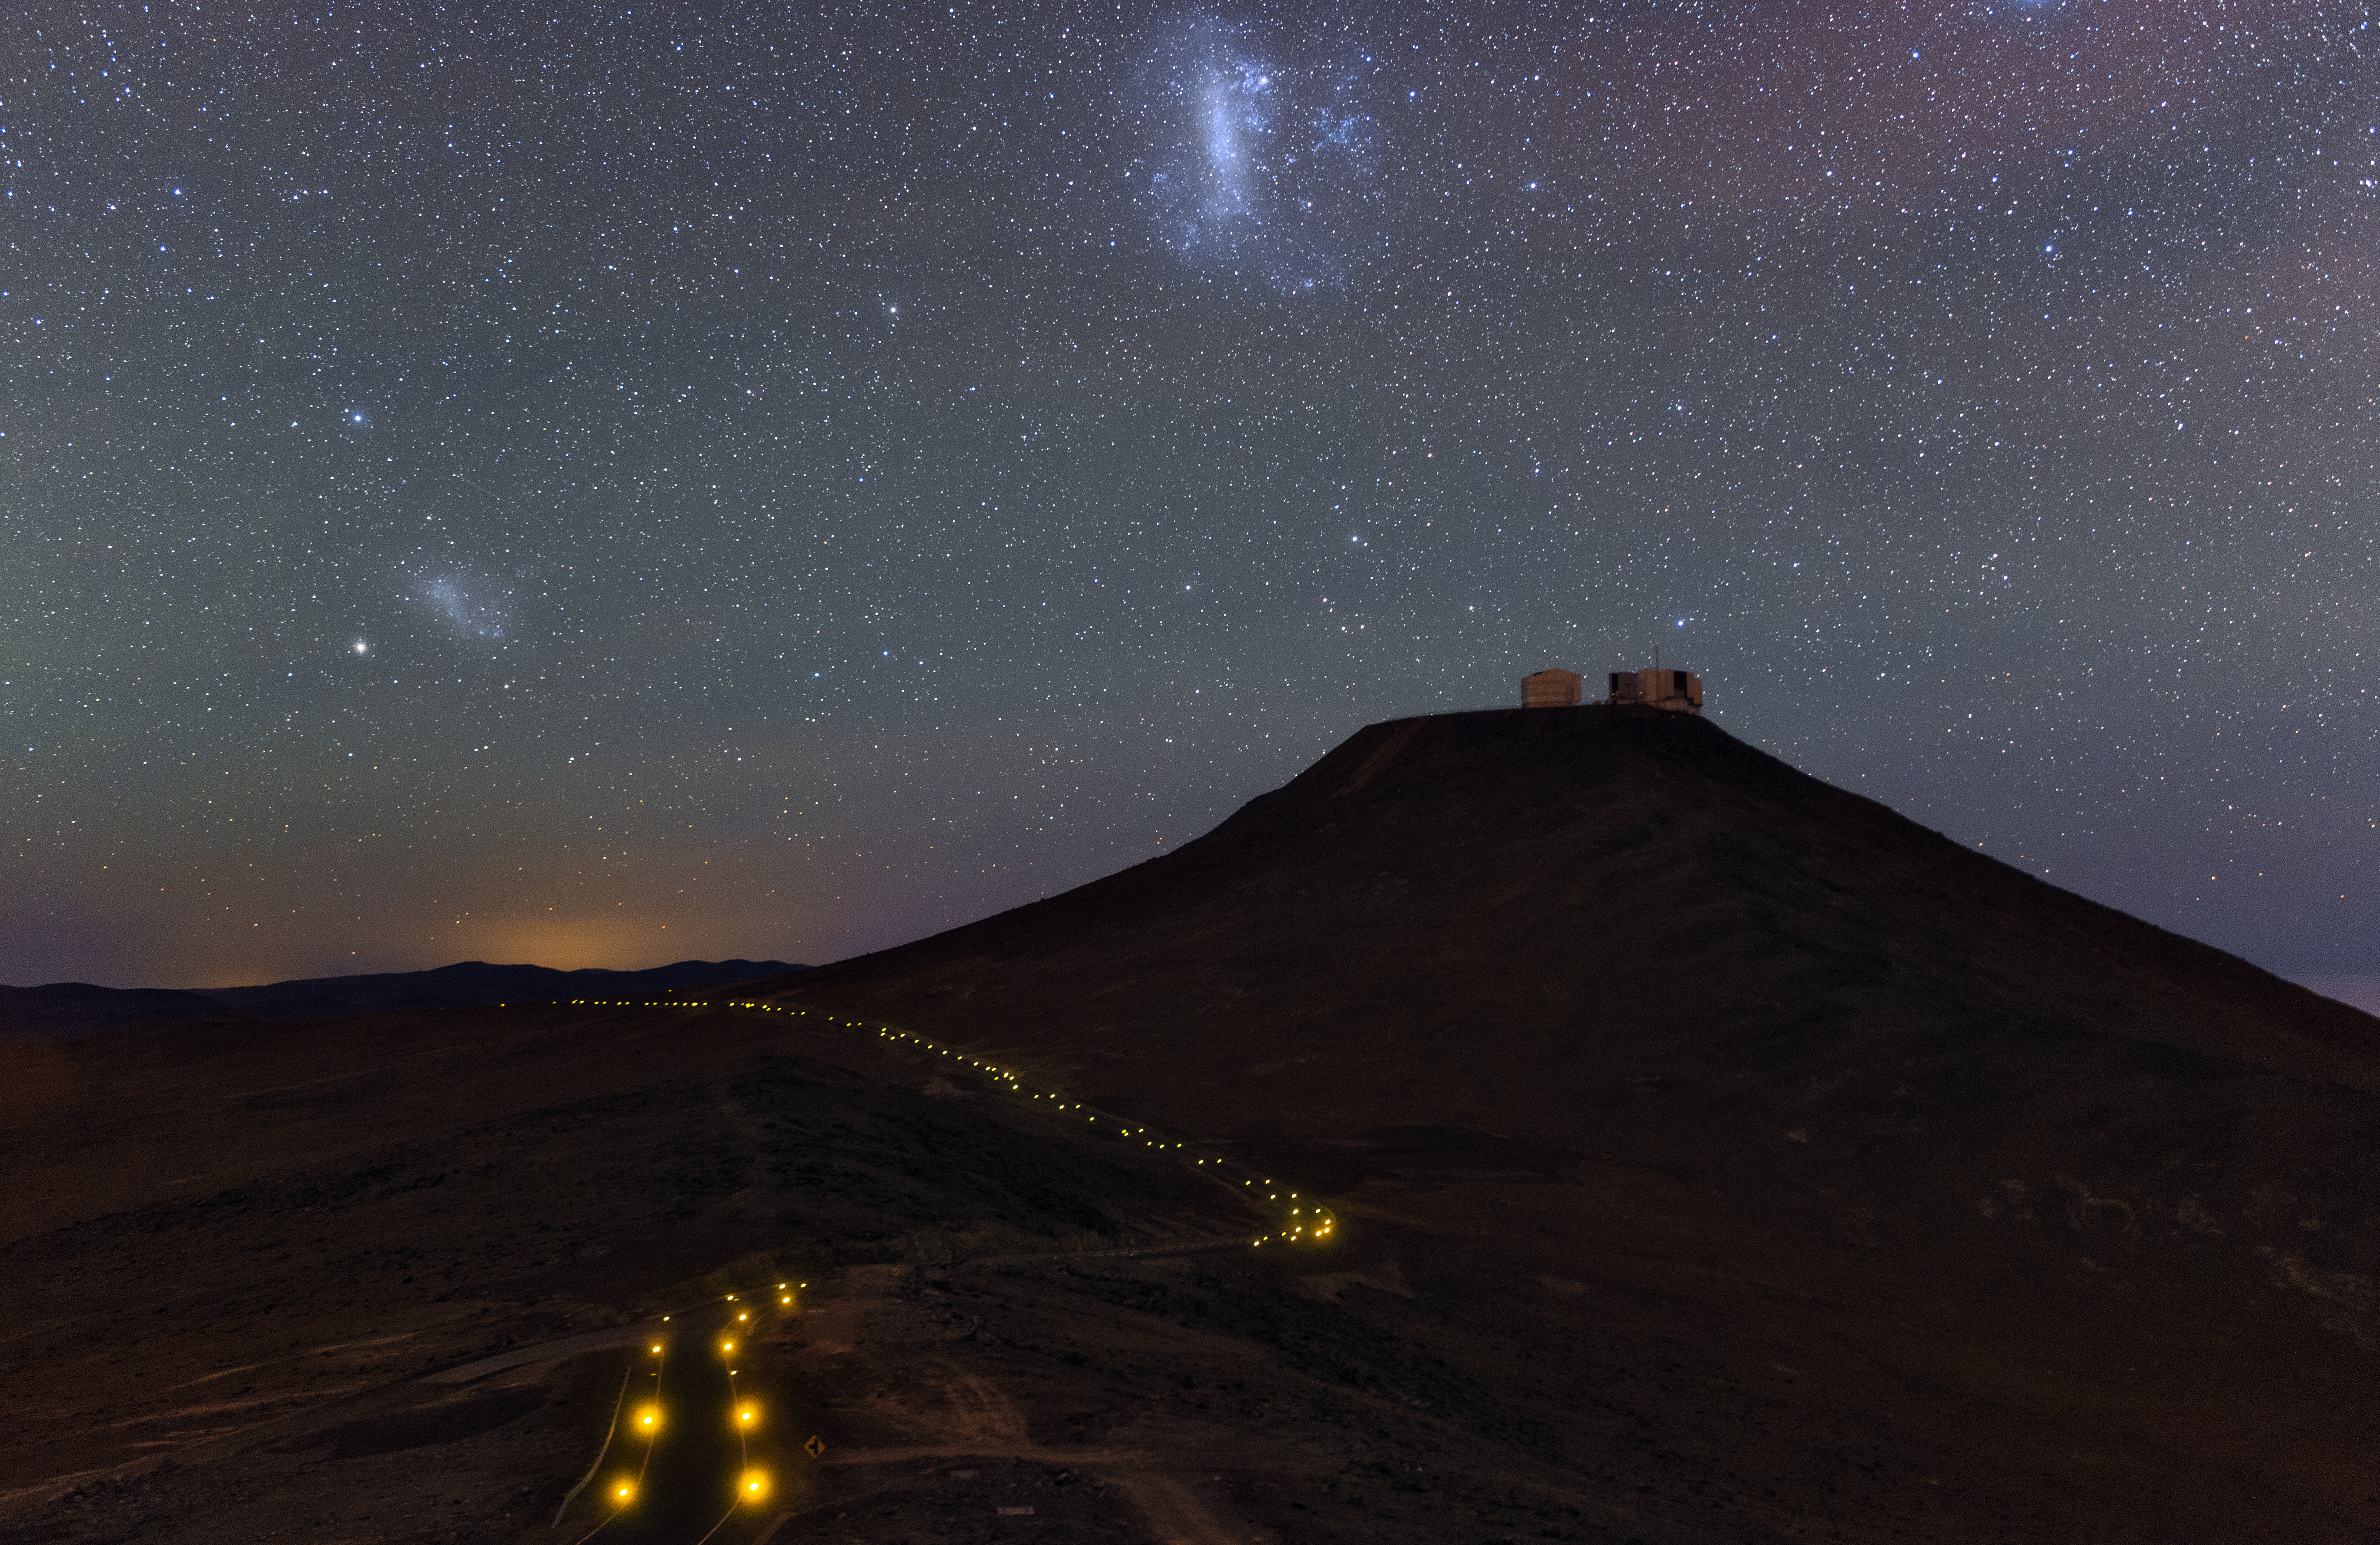

Ultra HD Expedition day 3 - small and large Magellanic clouds above the VLT

The Small and Large Magellanic clouds soar high above Cerro Paranal and the VLT.

Credit: ESO/B. Tafreshi (twanight.org)